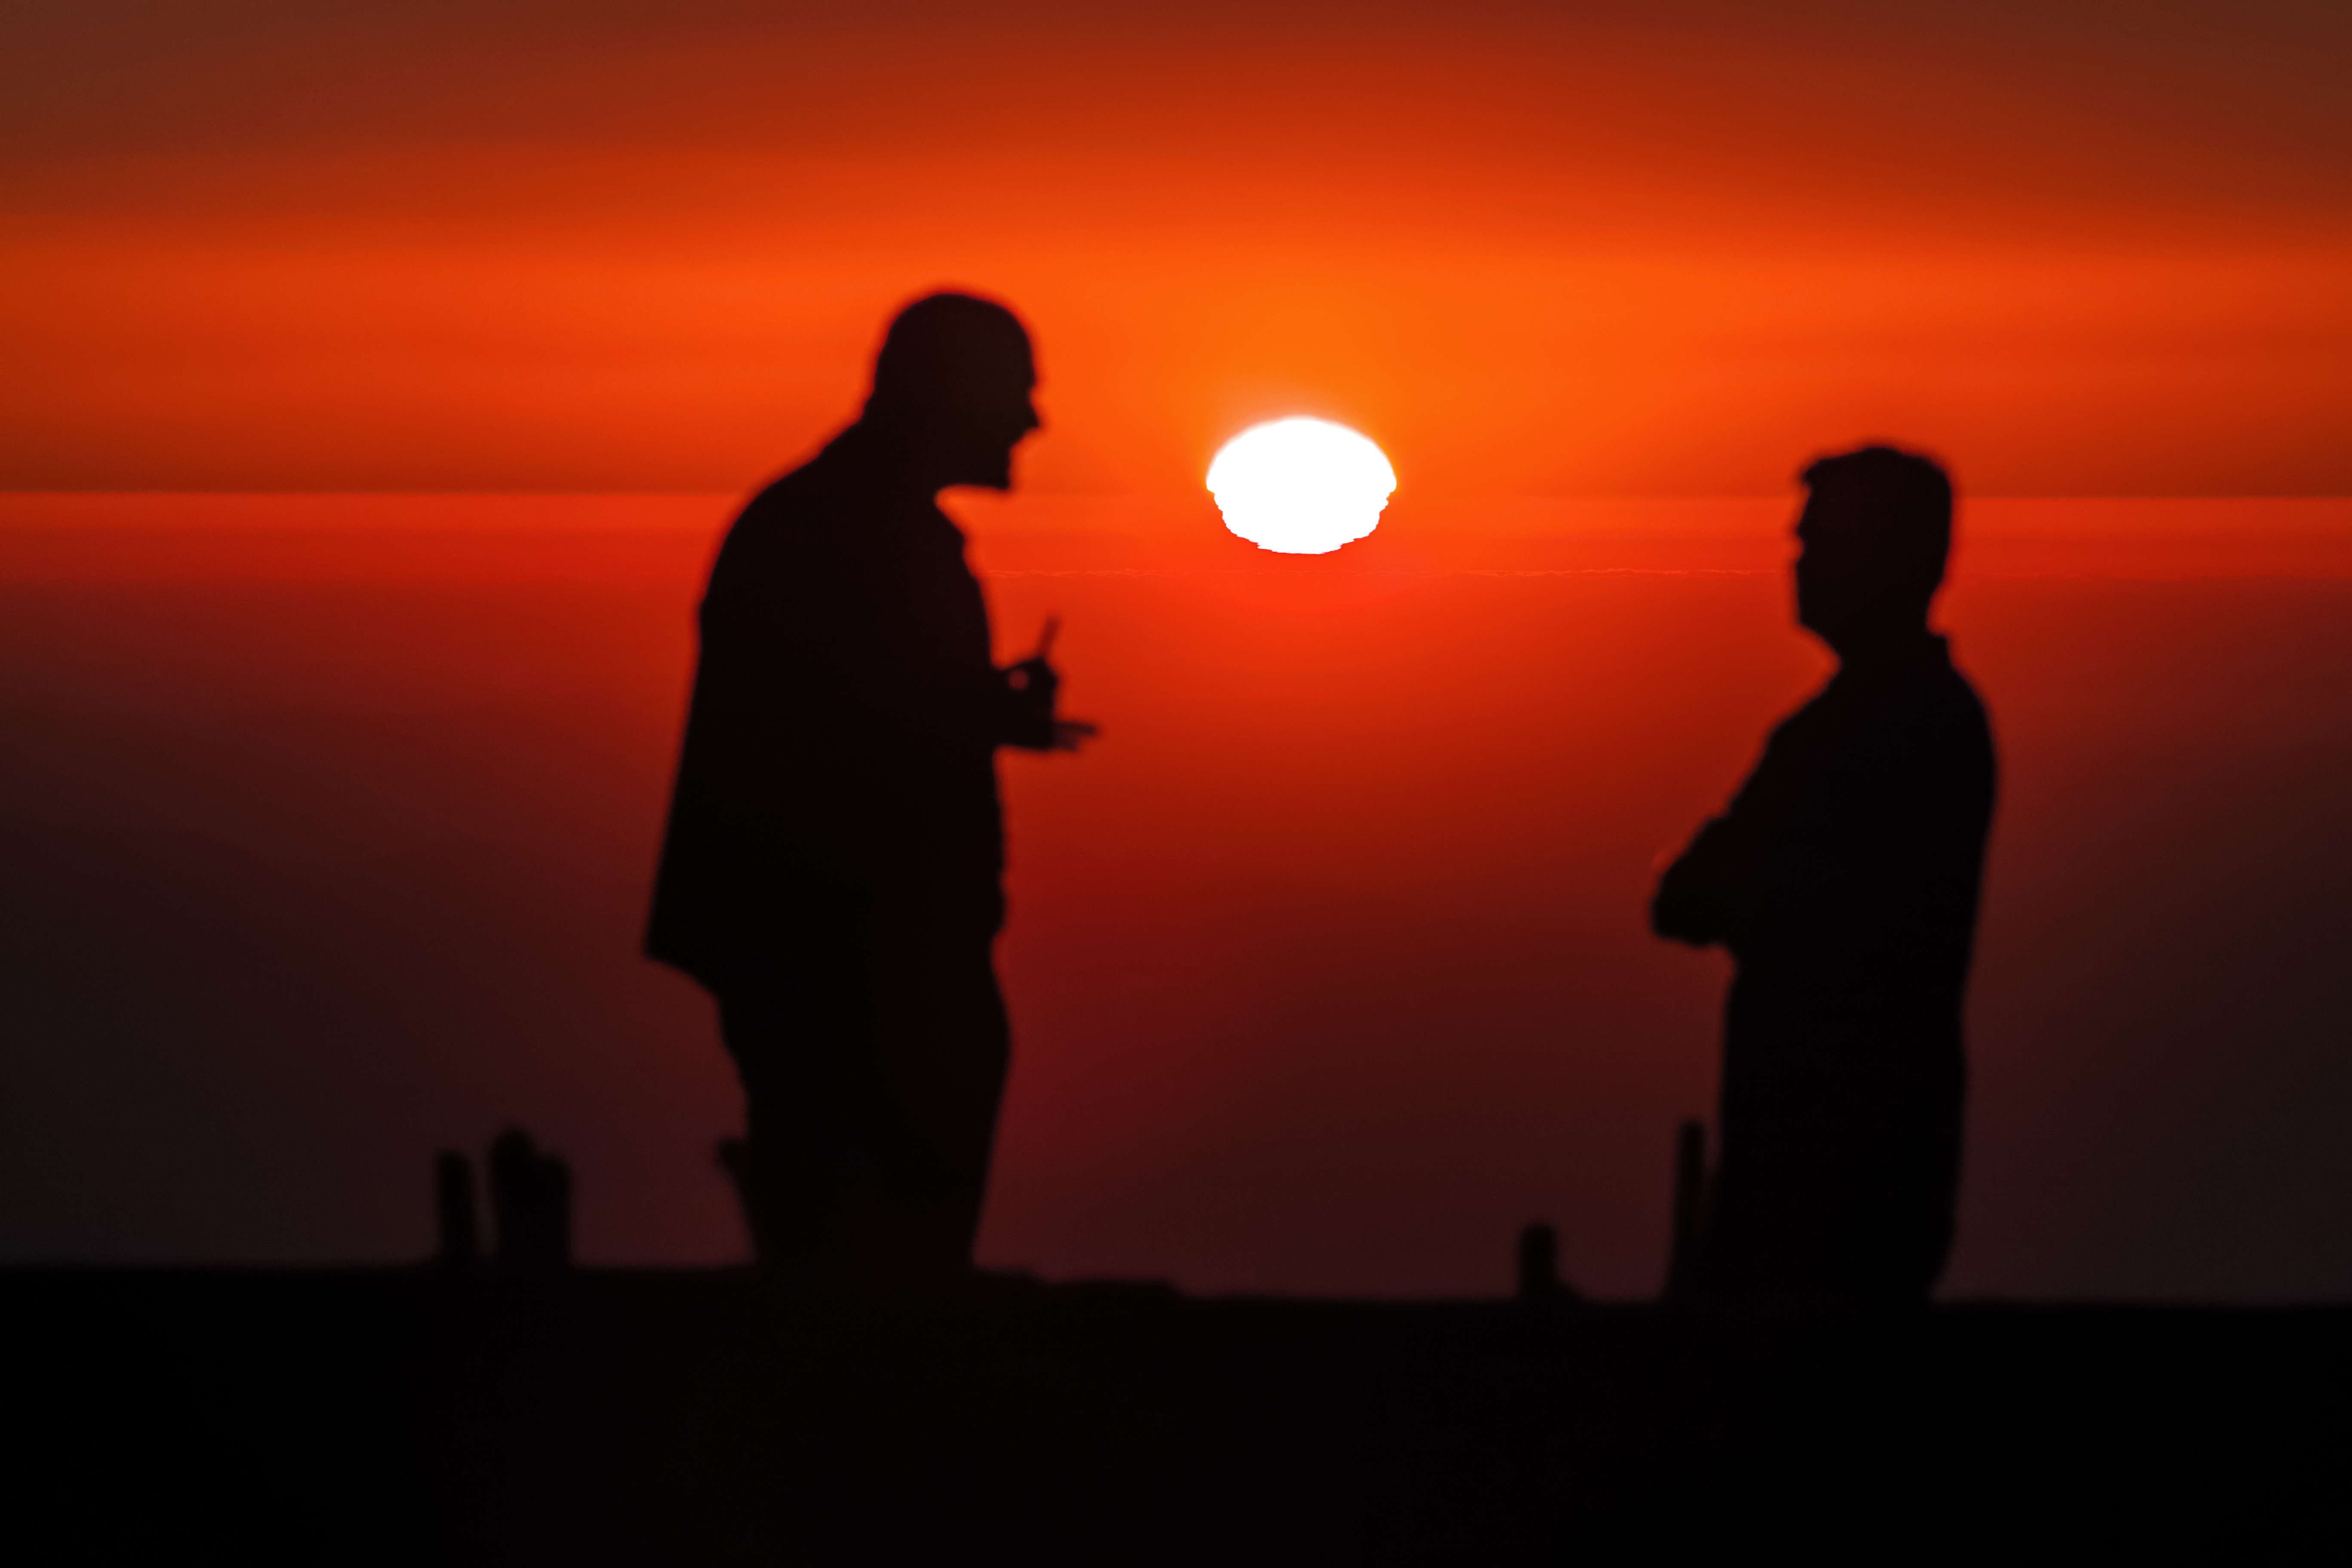

La Silla sunset

Two staff members at ESO's La Silla Observatory admire a spectacular sunset.

Credit: P. Horálek/ESO